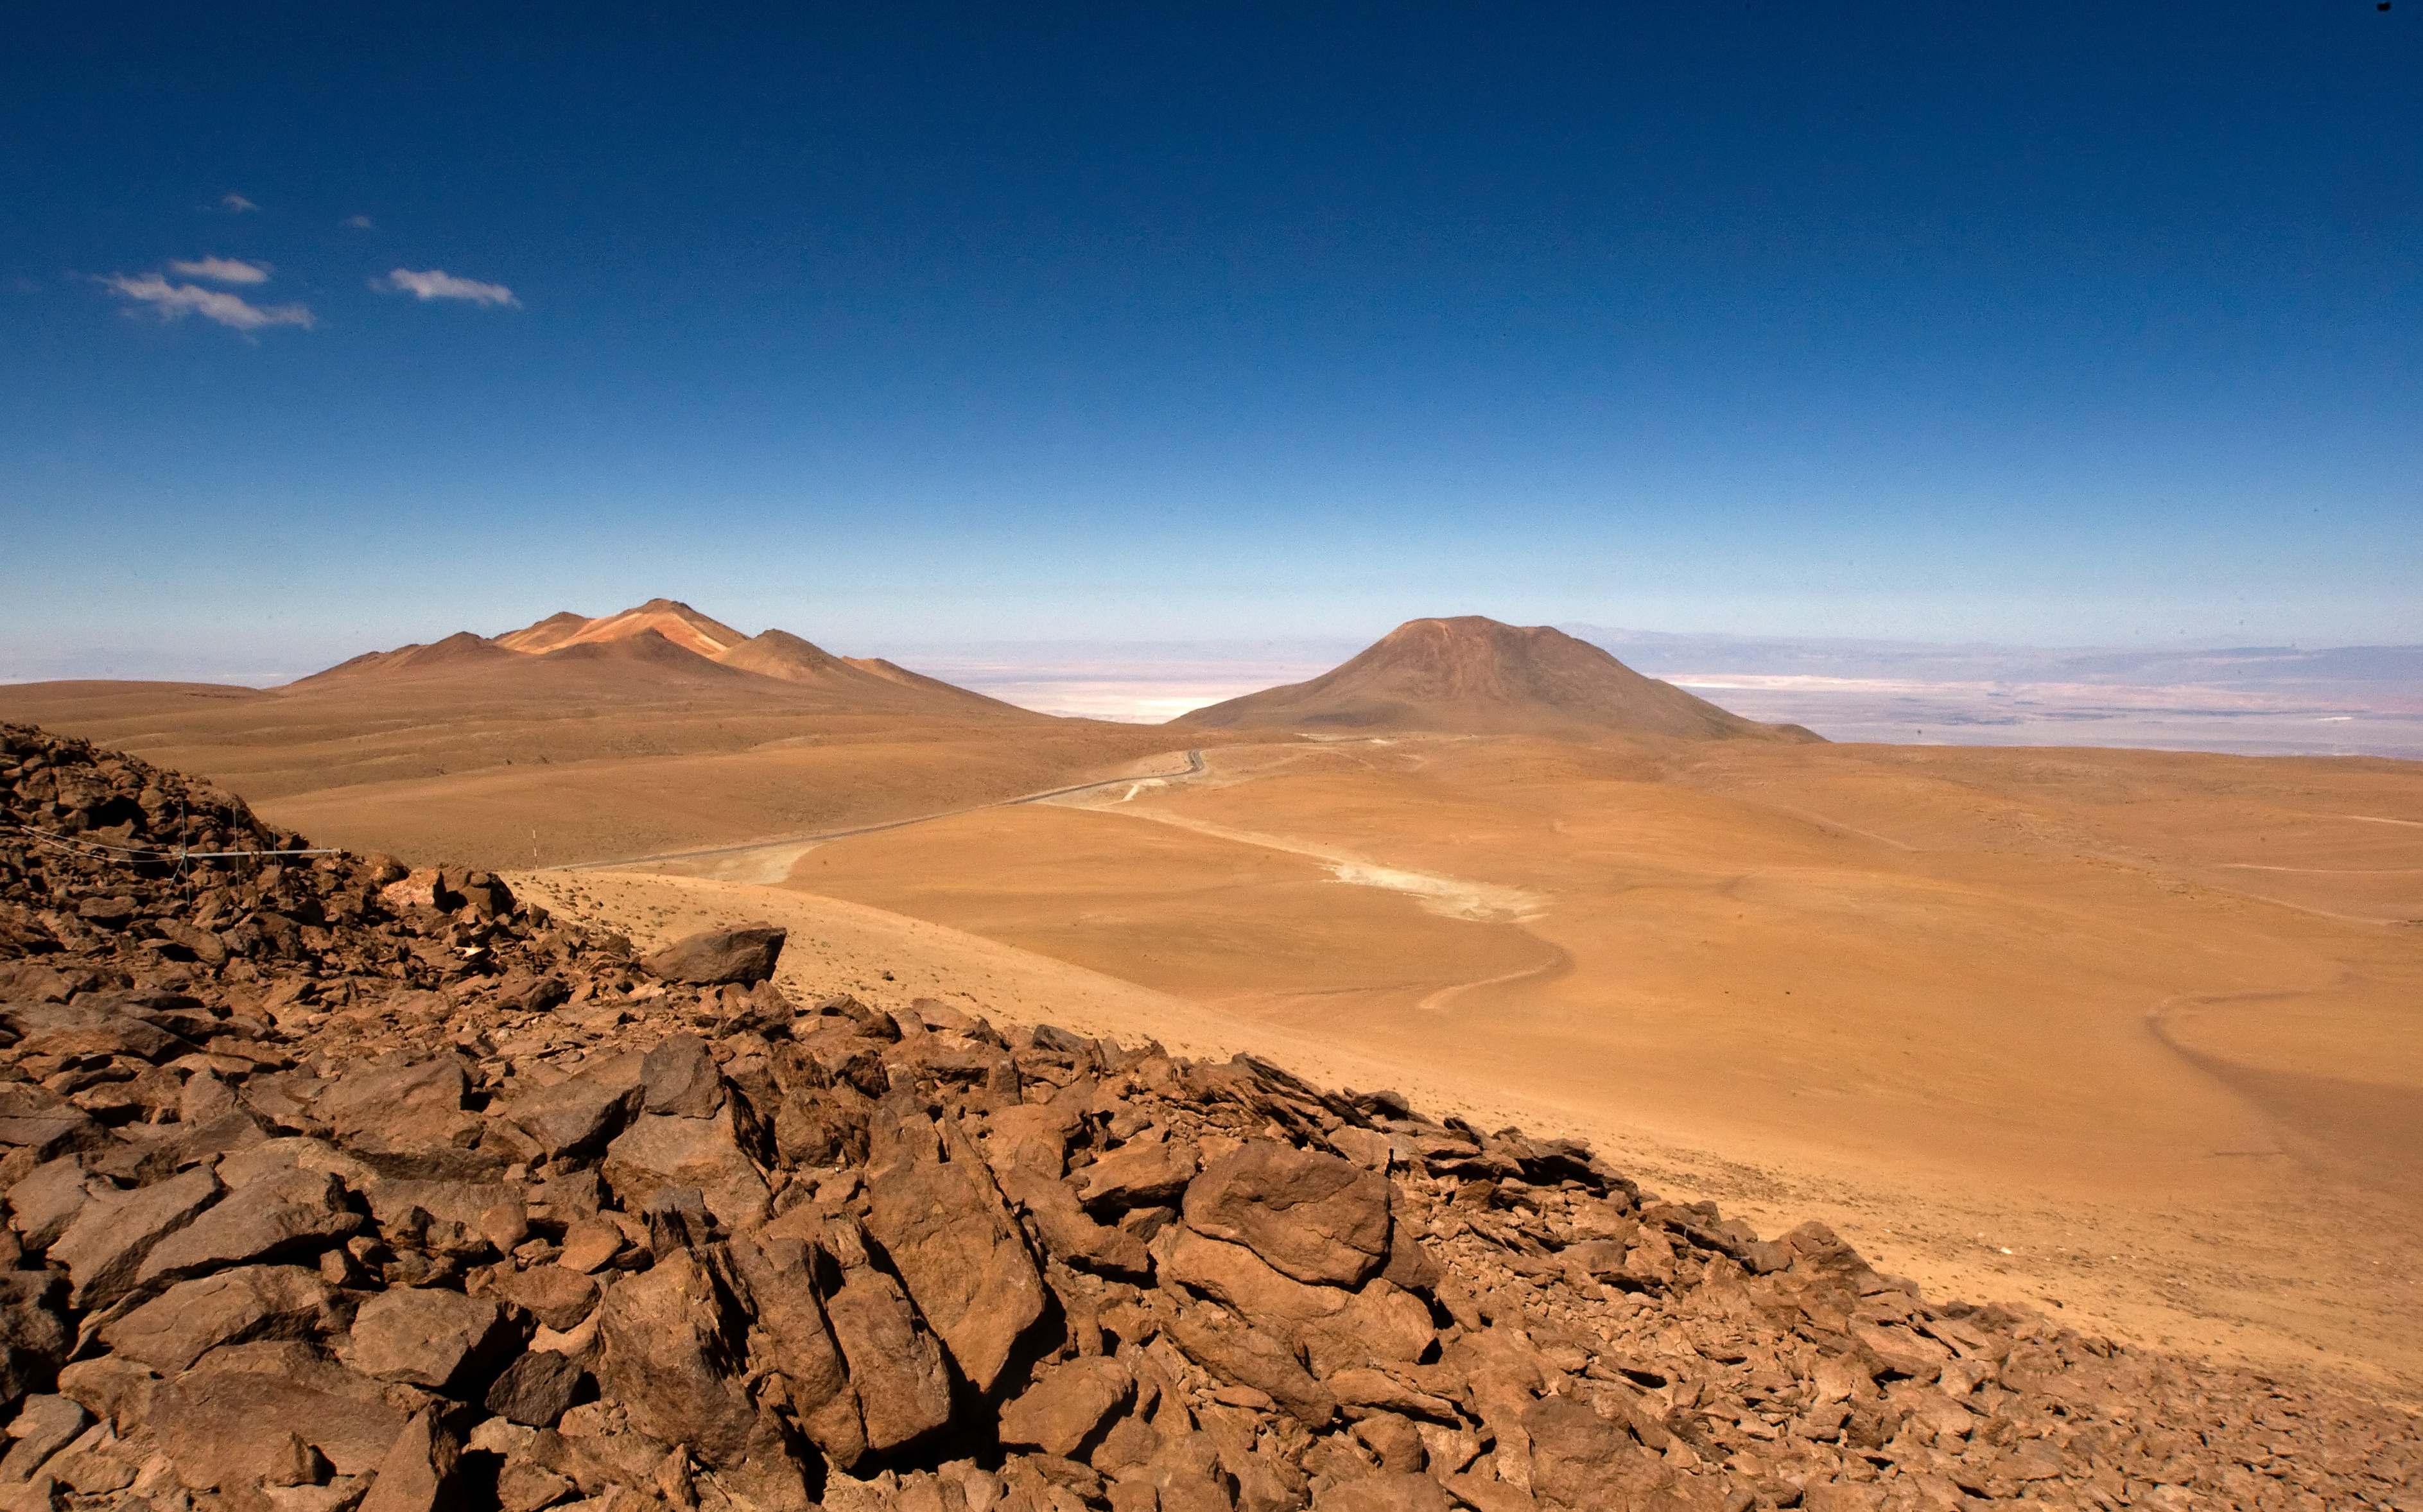

View of the Chajnantor plateau, the ALMA Array Operations Site

View of the site of the Atacama Large Millimeter/submillimeter Array (ALMA) on the Chajnantor plain of the Chilean Andes, 5000 m above sea level. ALMA is the largest ground-based astronomy project in existence, and will be comprised of a giant array of 12-m submillimetre quality antennas, with baselines of several kilometres. An additional, compact array of 7-m and 12-m antennas will complement the main array. Construction of ALMA started in 2003 and will be completed in 2012. The ALMA project is an international collaboration between Europe, East Asia and North America in cooperation with the Republic of Chile.

Credit: Iztok Bončina/ALMA (ESO/NAOJ/NRAO)